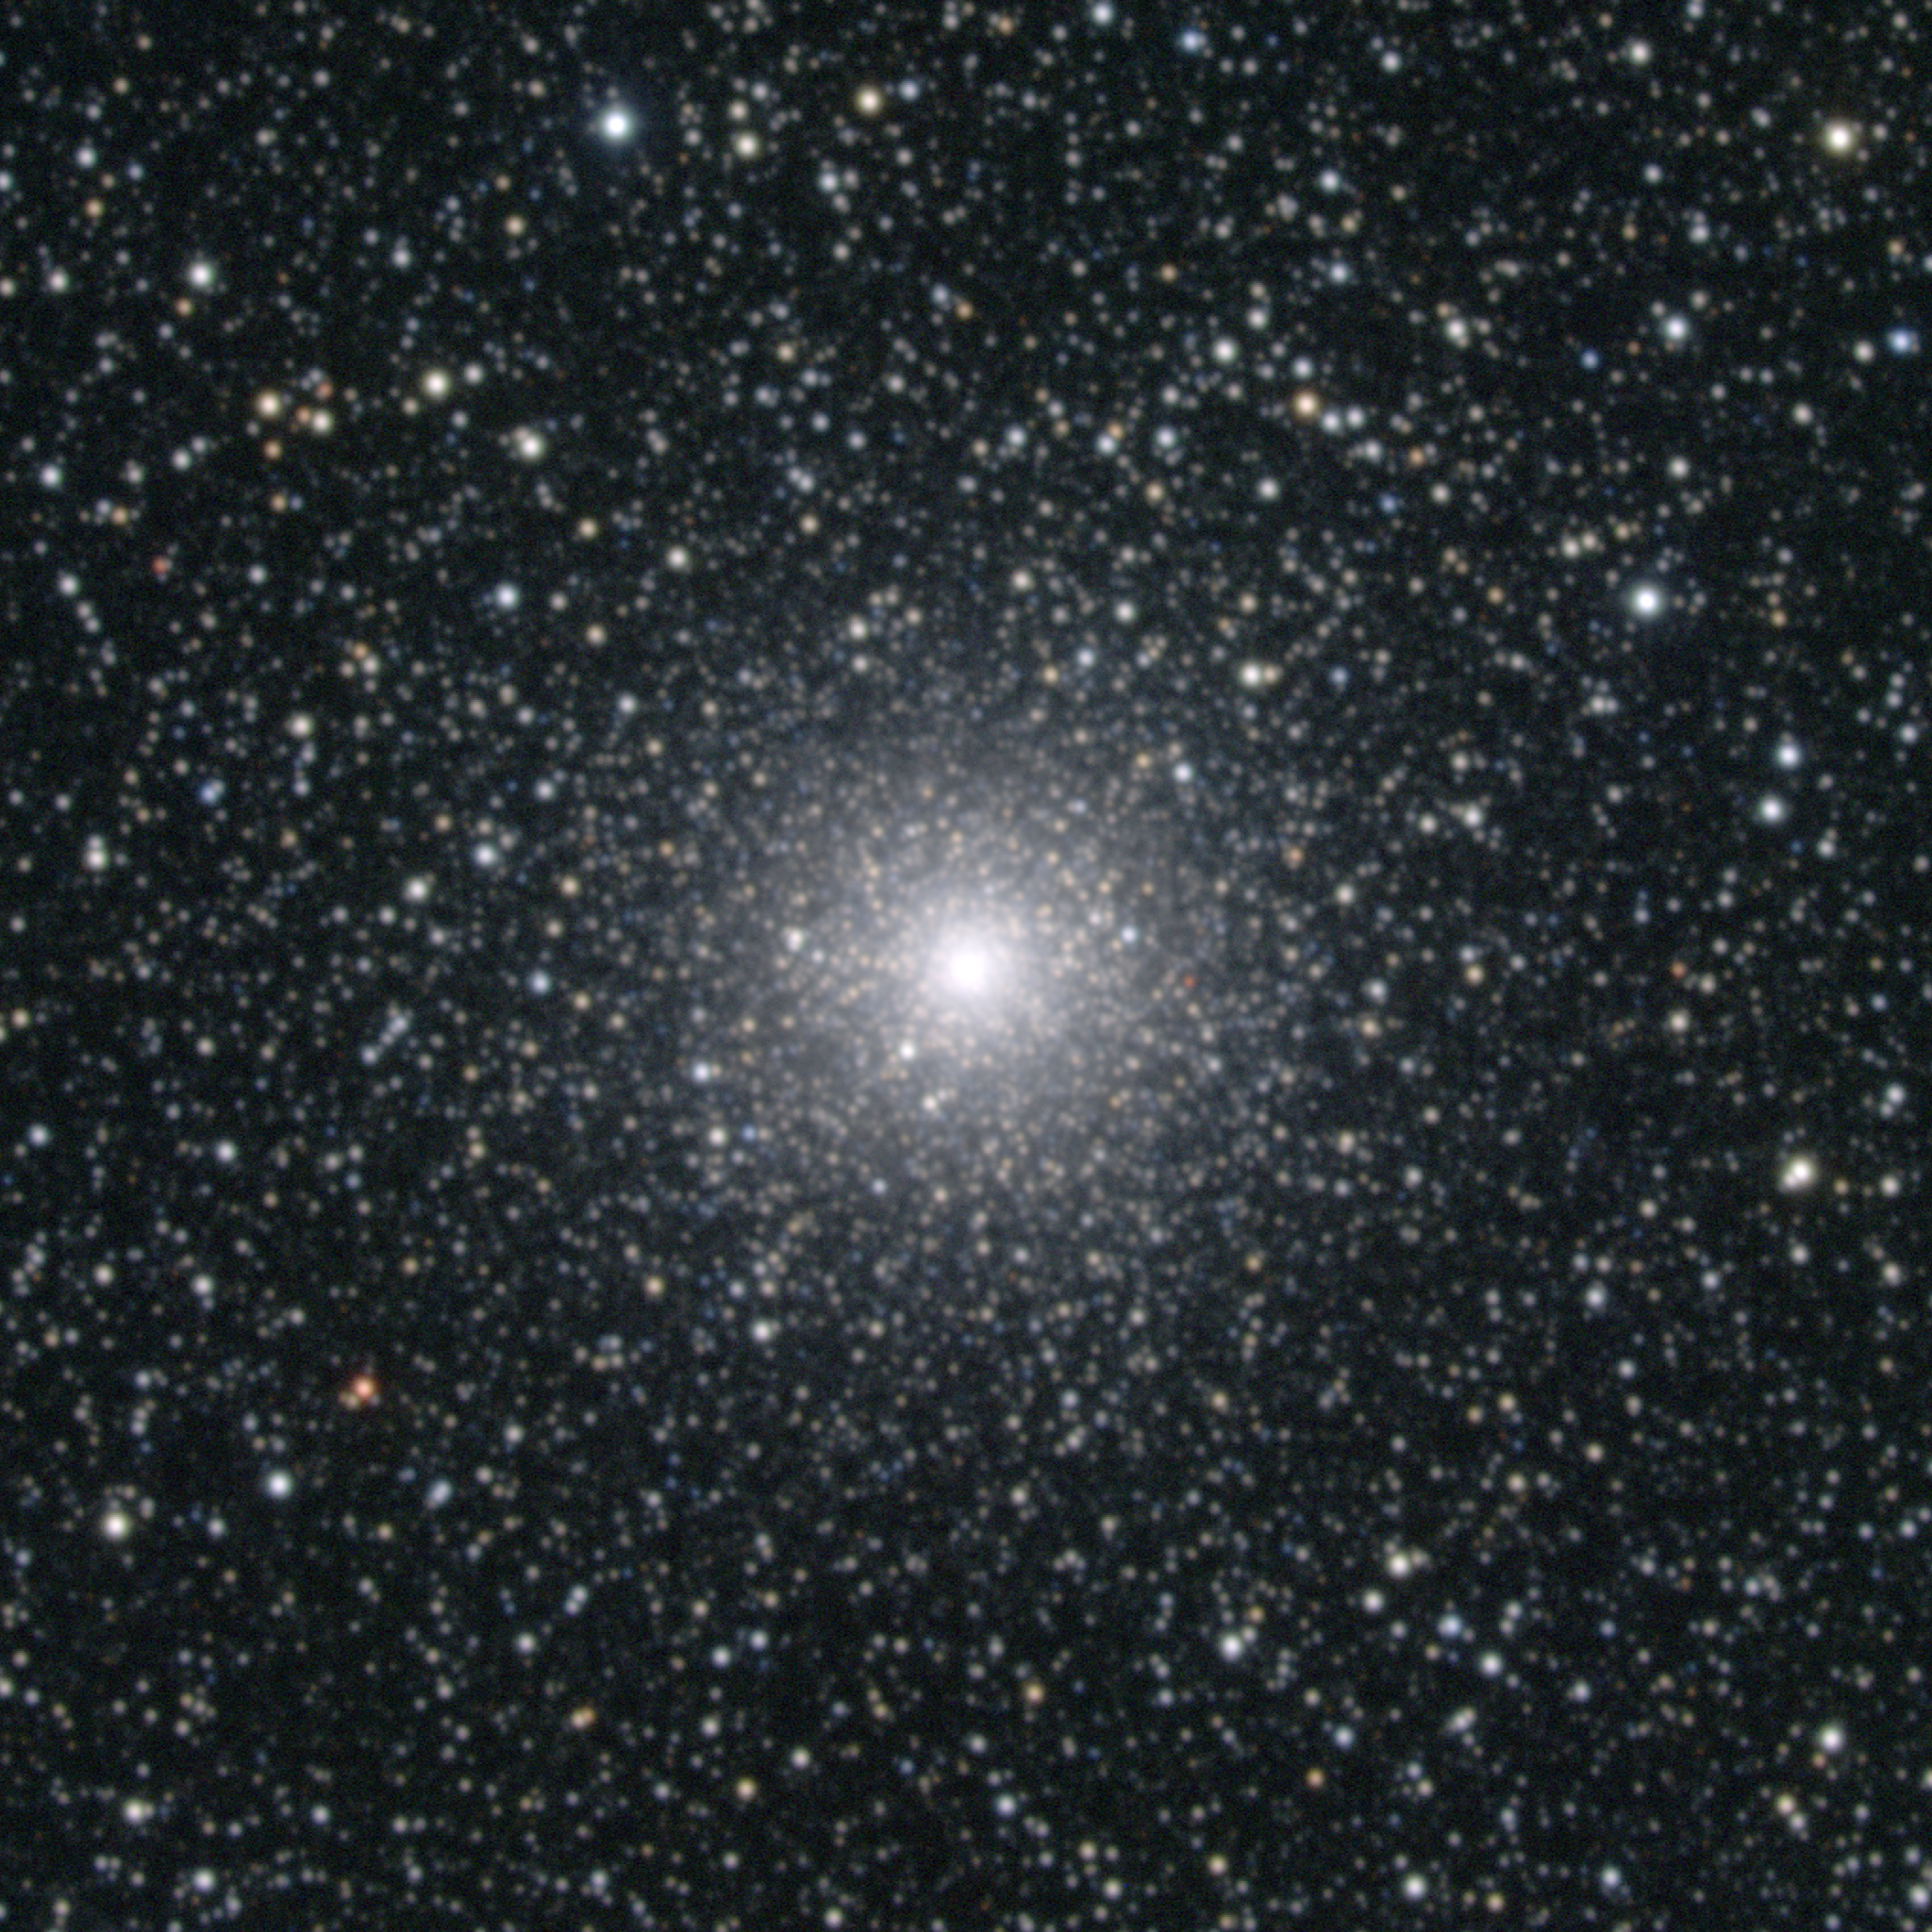

M54, NGC 6715

M54 is a globular cluster in the constellation Sagittarius. It is bright but small, and its core is not resolved here. M54 was always thought to be some 60000 light-years away, but there is now a claim that it is actually part of an extragalactic system, a member of the Local Group called the Sagittarius Dwarf, which would move it out to nearly 90000 light-years. This composite was created from images taken in July 1998 at the KPNO 0.9-meter telescope, during the Research Experiences for Undergraduates (REU) program operated at the Kitt Peak National Observatory and supported by the National Science Foundation. Image size 11.6 arc minutes.

Credit: REU Program/NOIRLab/NSF/AURA